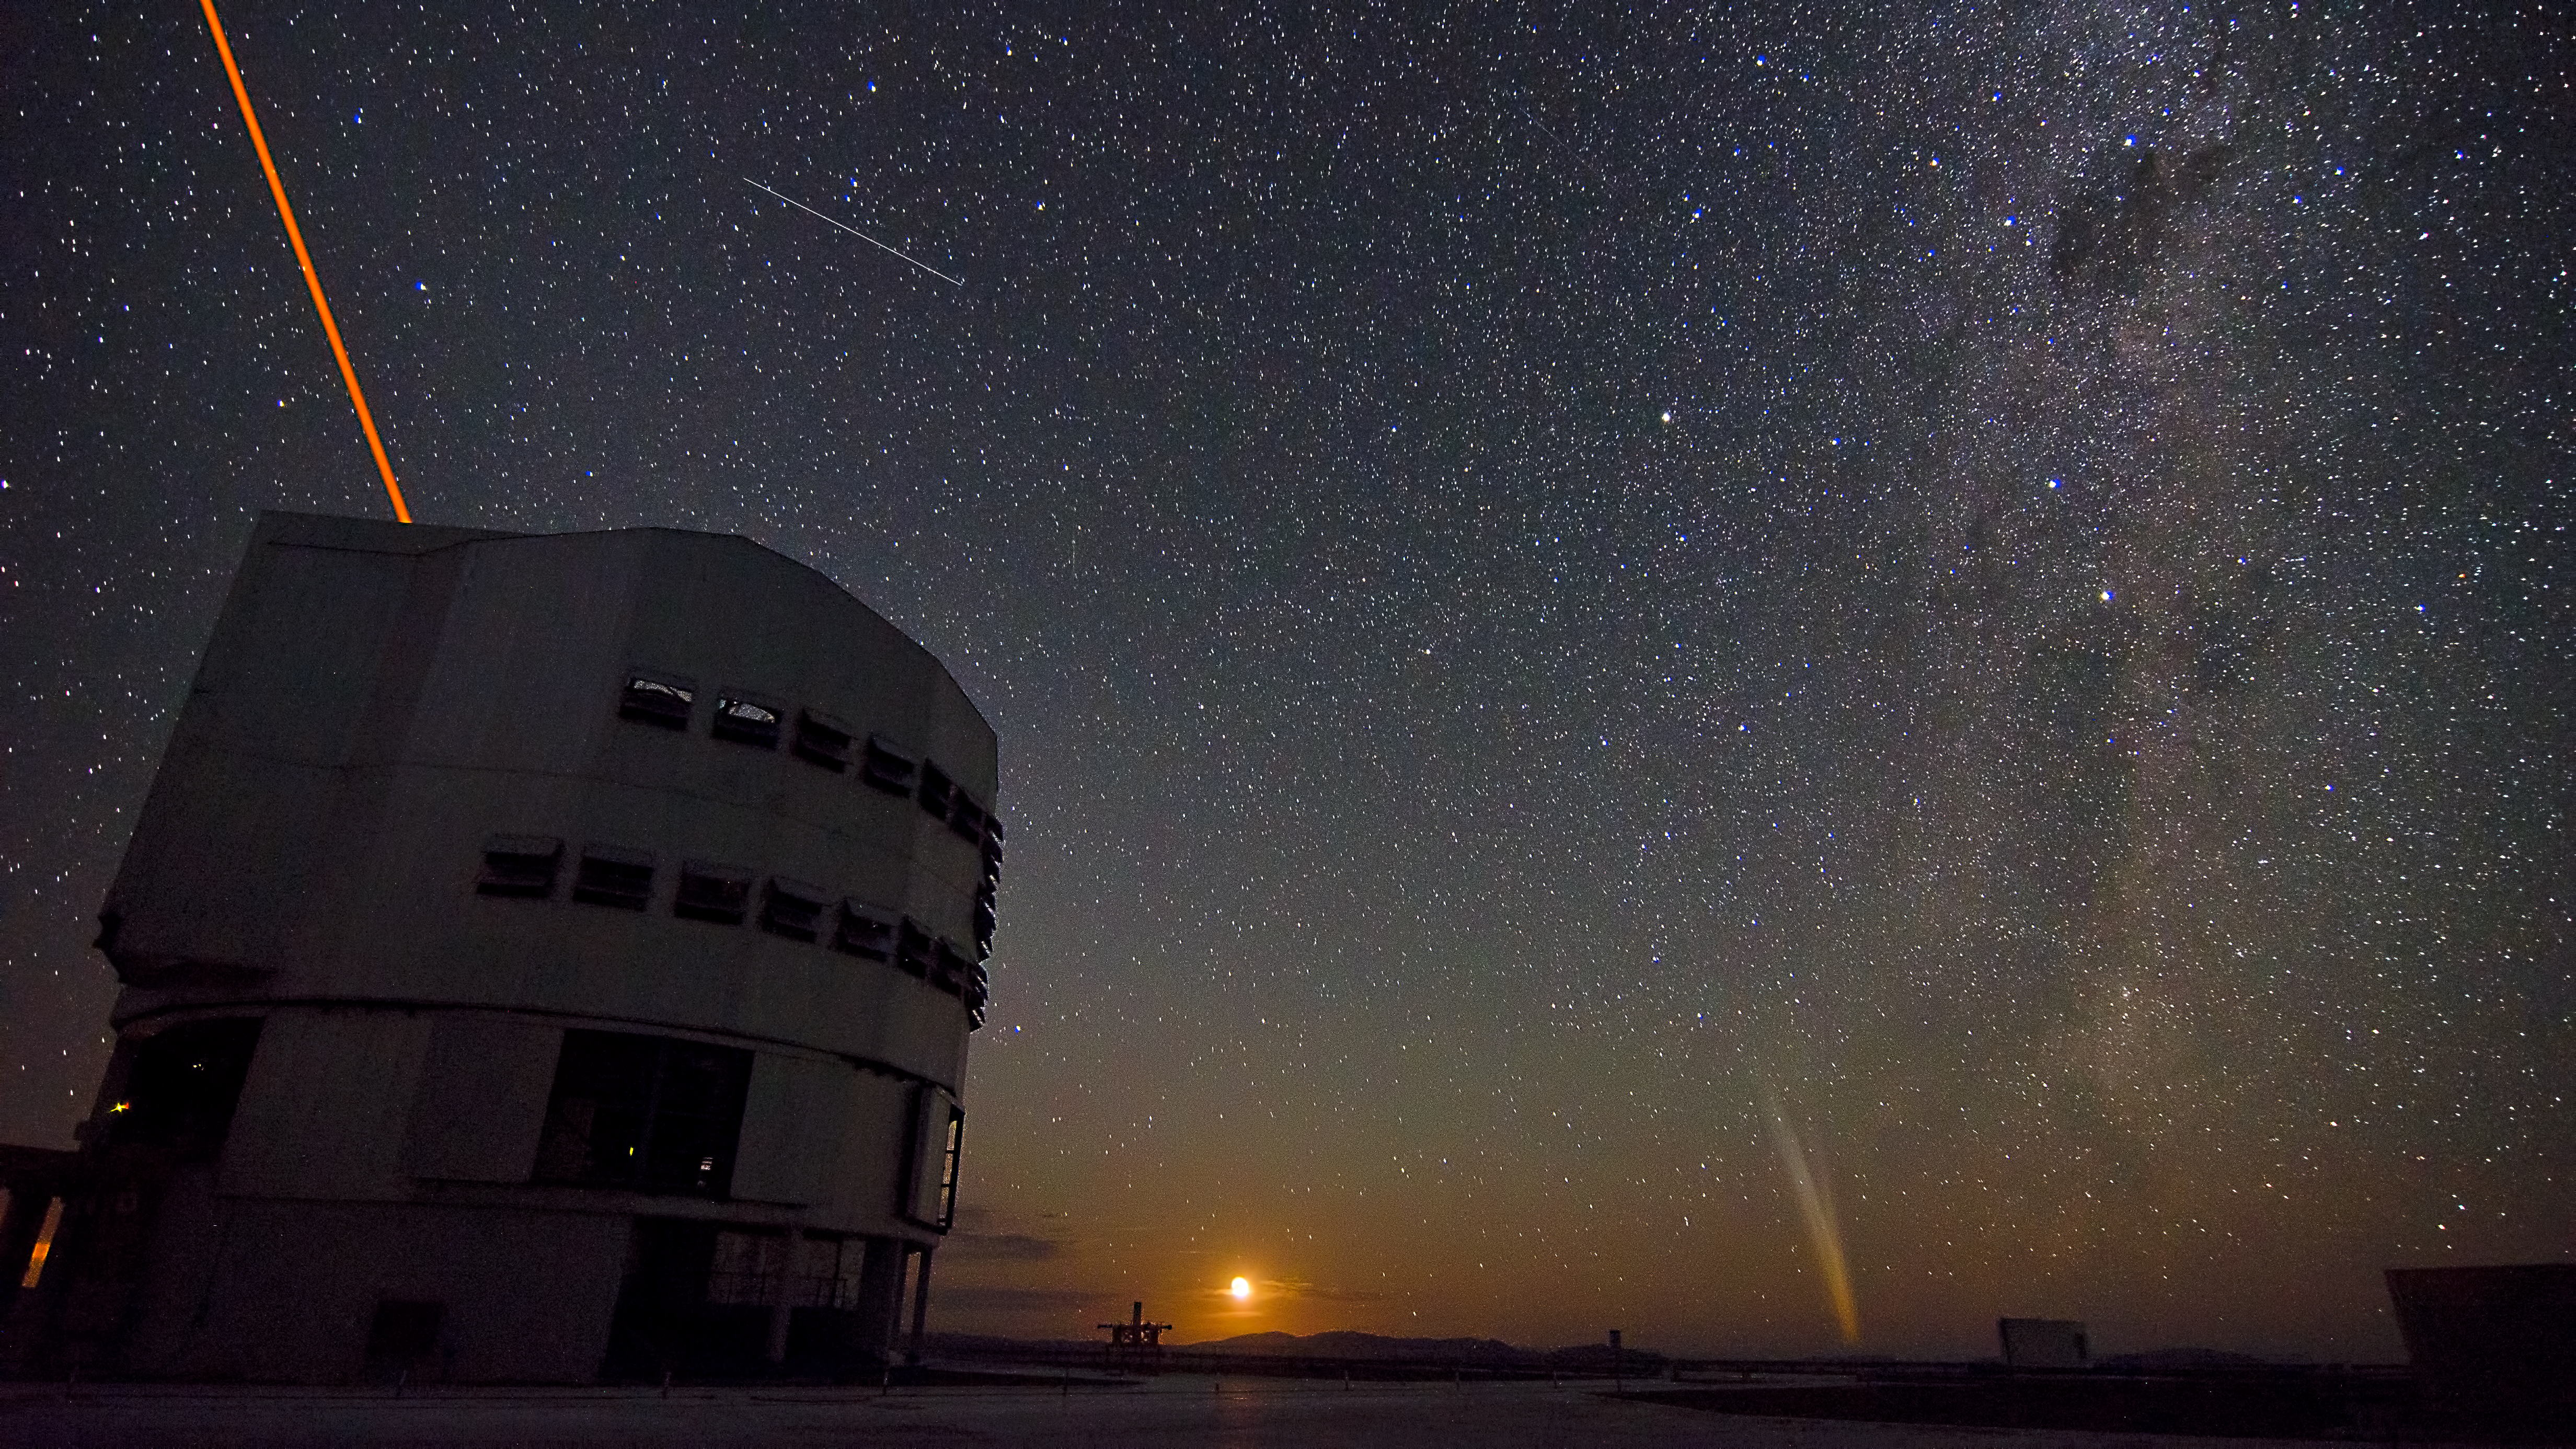

ESO’s Paranal Observatory by night

ESO’s Paranal Observatory in Chile’s Atacama Desert, by night. Paranal is the home of the ESO Very Large Telescope (VLT), the world's most advanced visible-light astronomical observatory. In this photograph, taken on 22 December 2011, Comet Lovejoy can be seen on the horizon, to the right of the Moon. A reddish laser beam shoots from one of the VLT’s giant Unit Telescopes, creating an artificial star to allow astronomers to make sharper observations. Above the telescope, the streak of a satellite trail can be seen in the sky.

Cerro Paranal is a 2600-metre-high mountain, situated about 130 km south of Antofagasta in Chile, 12 km inland from the Pacific coast in one of the driest areas in the world. The site provides excellent conditions for astronomical observations, as can be seen from the clear view of the stars of the Milky Way in this photograph.

Credit: ESO/G. Brammer